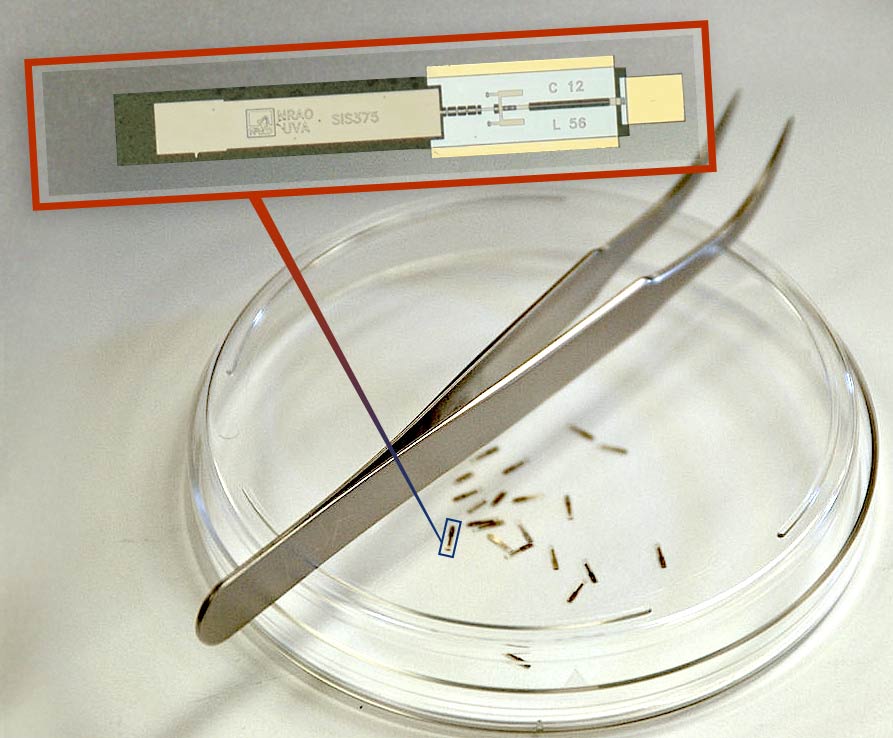

Band 6 SIS Mixer

The largest millimeter array in the world relies on the tiniest electronic parts. These are mixers for the receivers used in all ALMA antennas. Their job is to convert the cosmic radio source into an electrical current and then combine, as quietly as possible, the signals from the array's metronome, called the local oscillator, with the signals the antenna receives from space. This eletronic mixing slows the data rate to a pace that the supercomputer can handle. These tiny mixers were designed by our Central Development Laboratory then built and tested at the University of Virginia's Microfabrication Laboratory.

Credit: NRAO/AUI/NSF